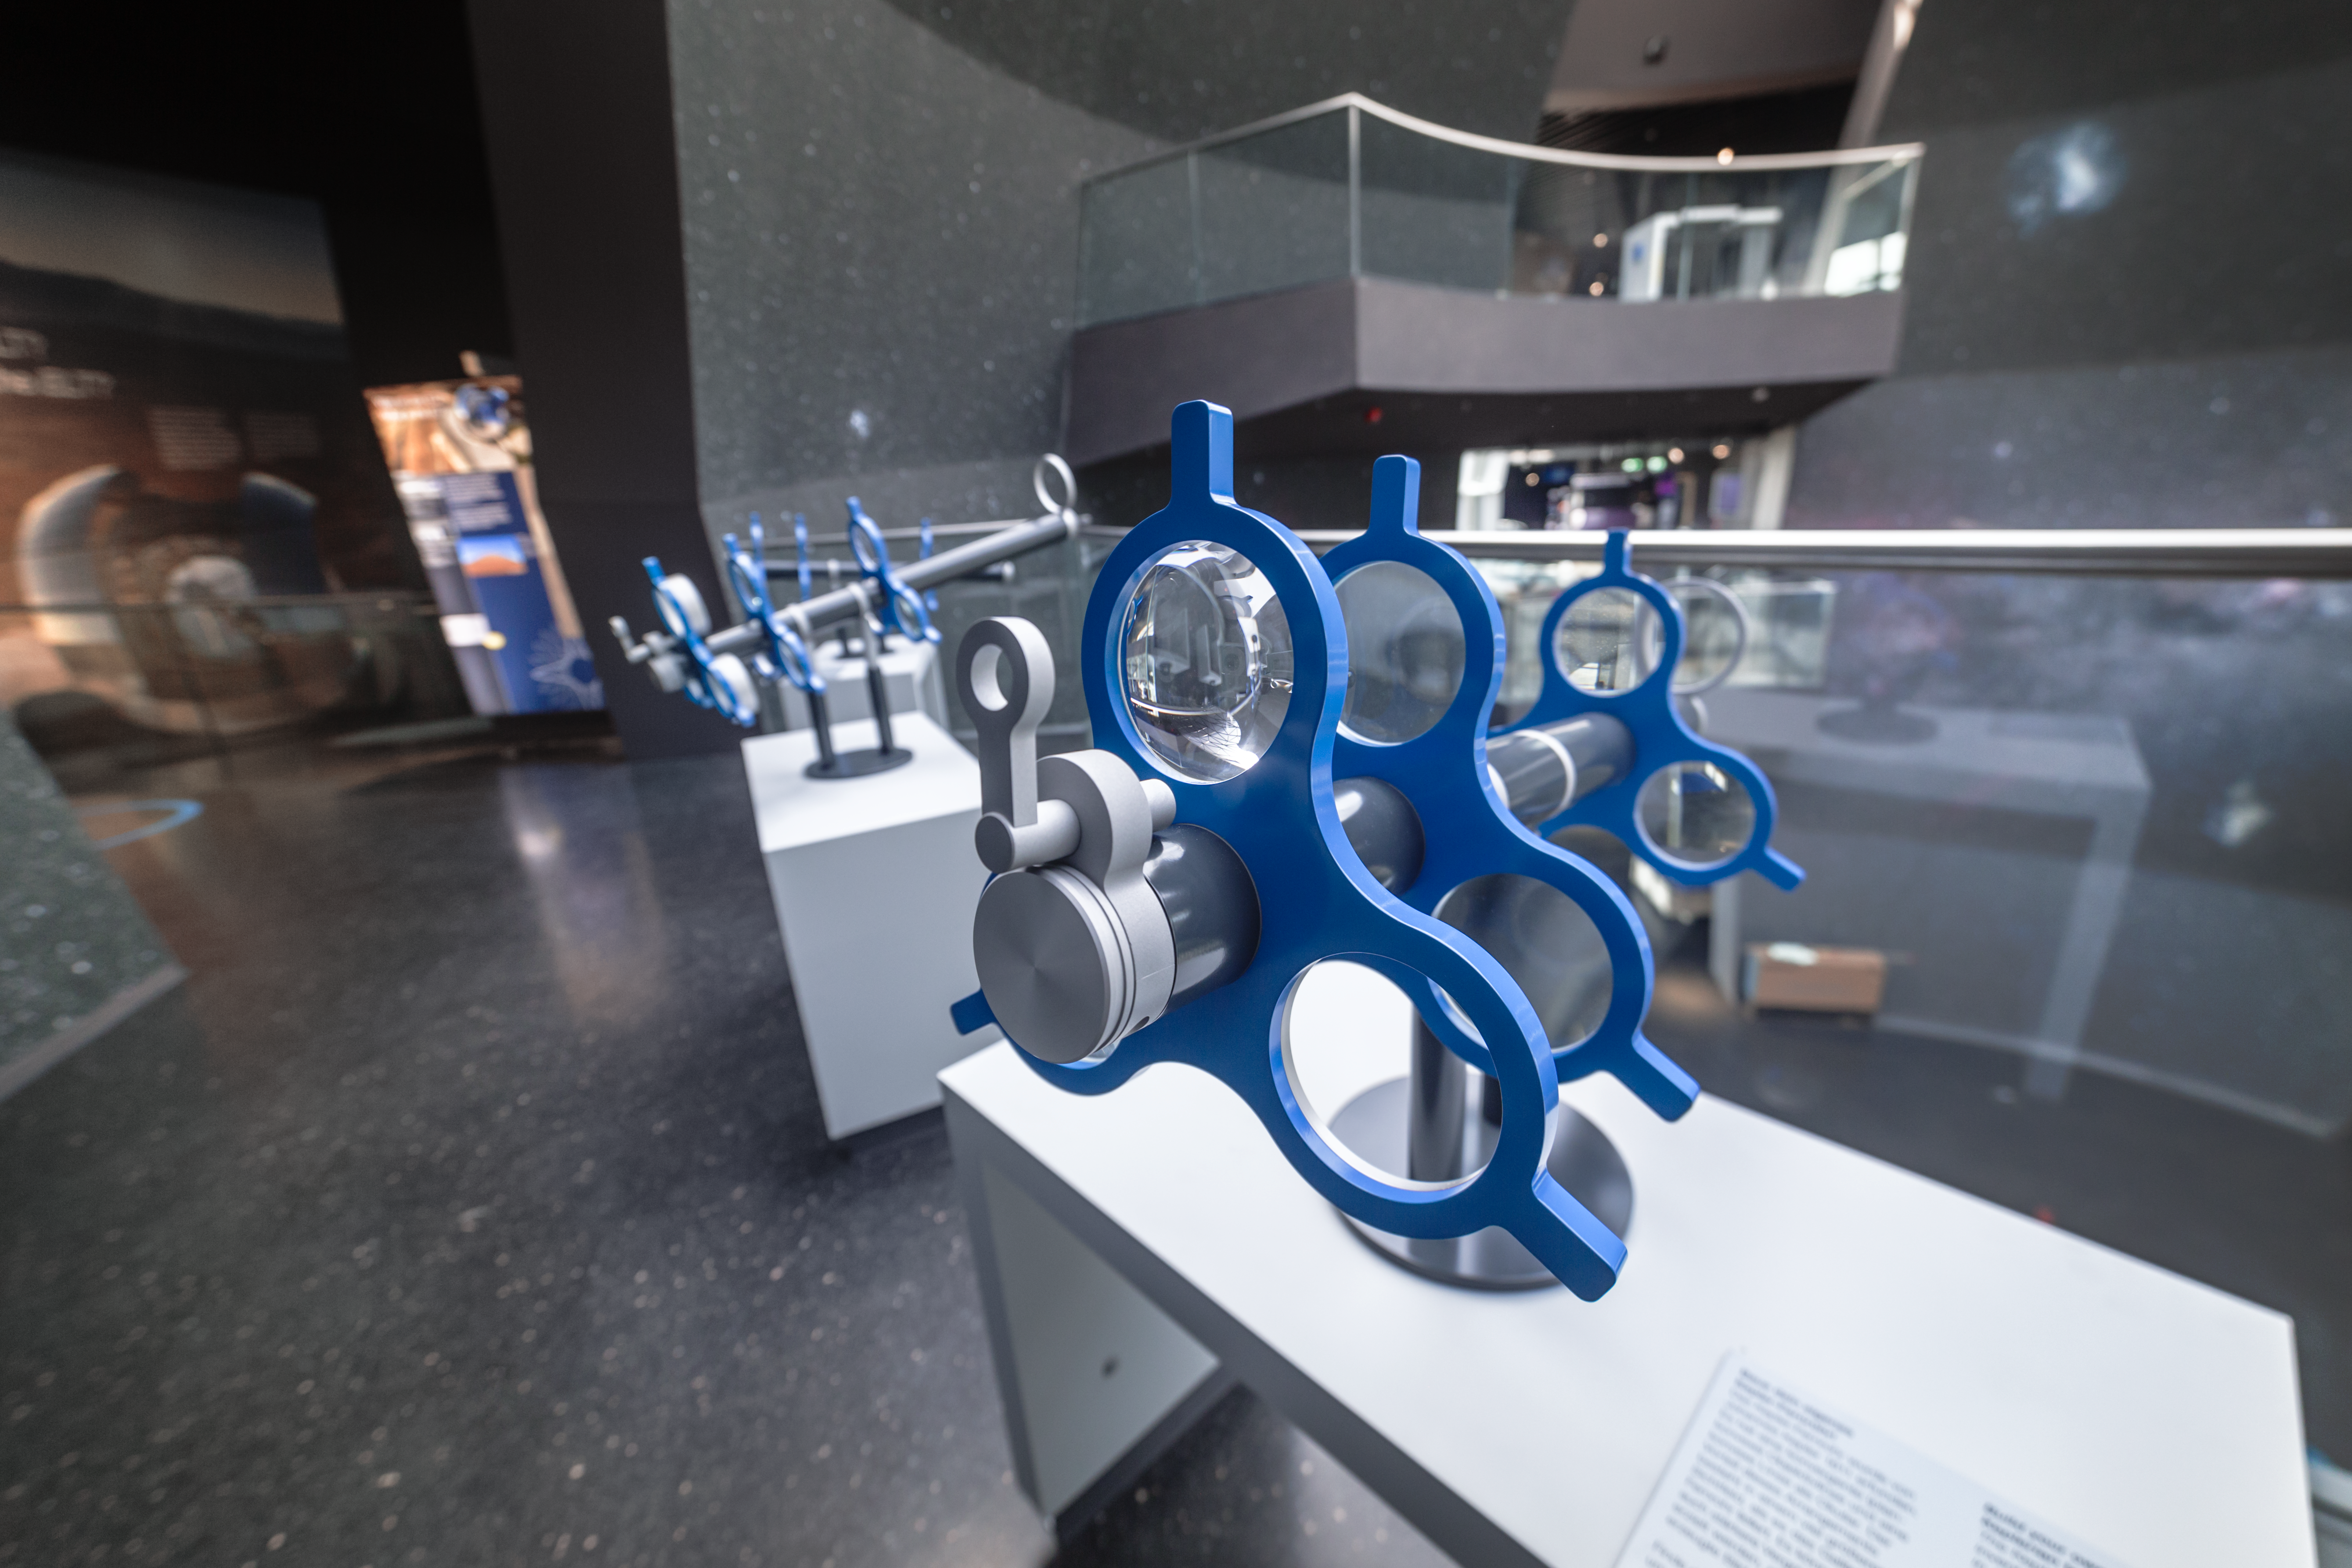

Homemade telescope

This hands-on station in the exhibition The Living Universe in the ESO Supernova Planetarium & Visitor Centre allows you to create your own telescope. Rotate the lenses to obtain a different magnification and view the Milky Way that covers the walls of the Void.

Credit: ESO/P. Horálek